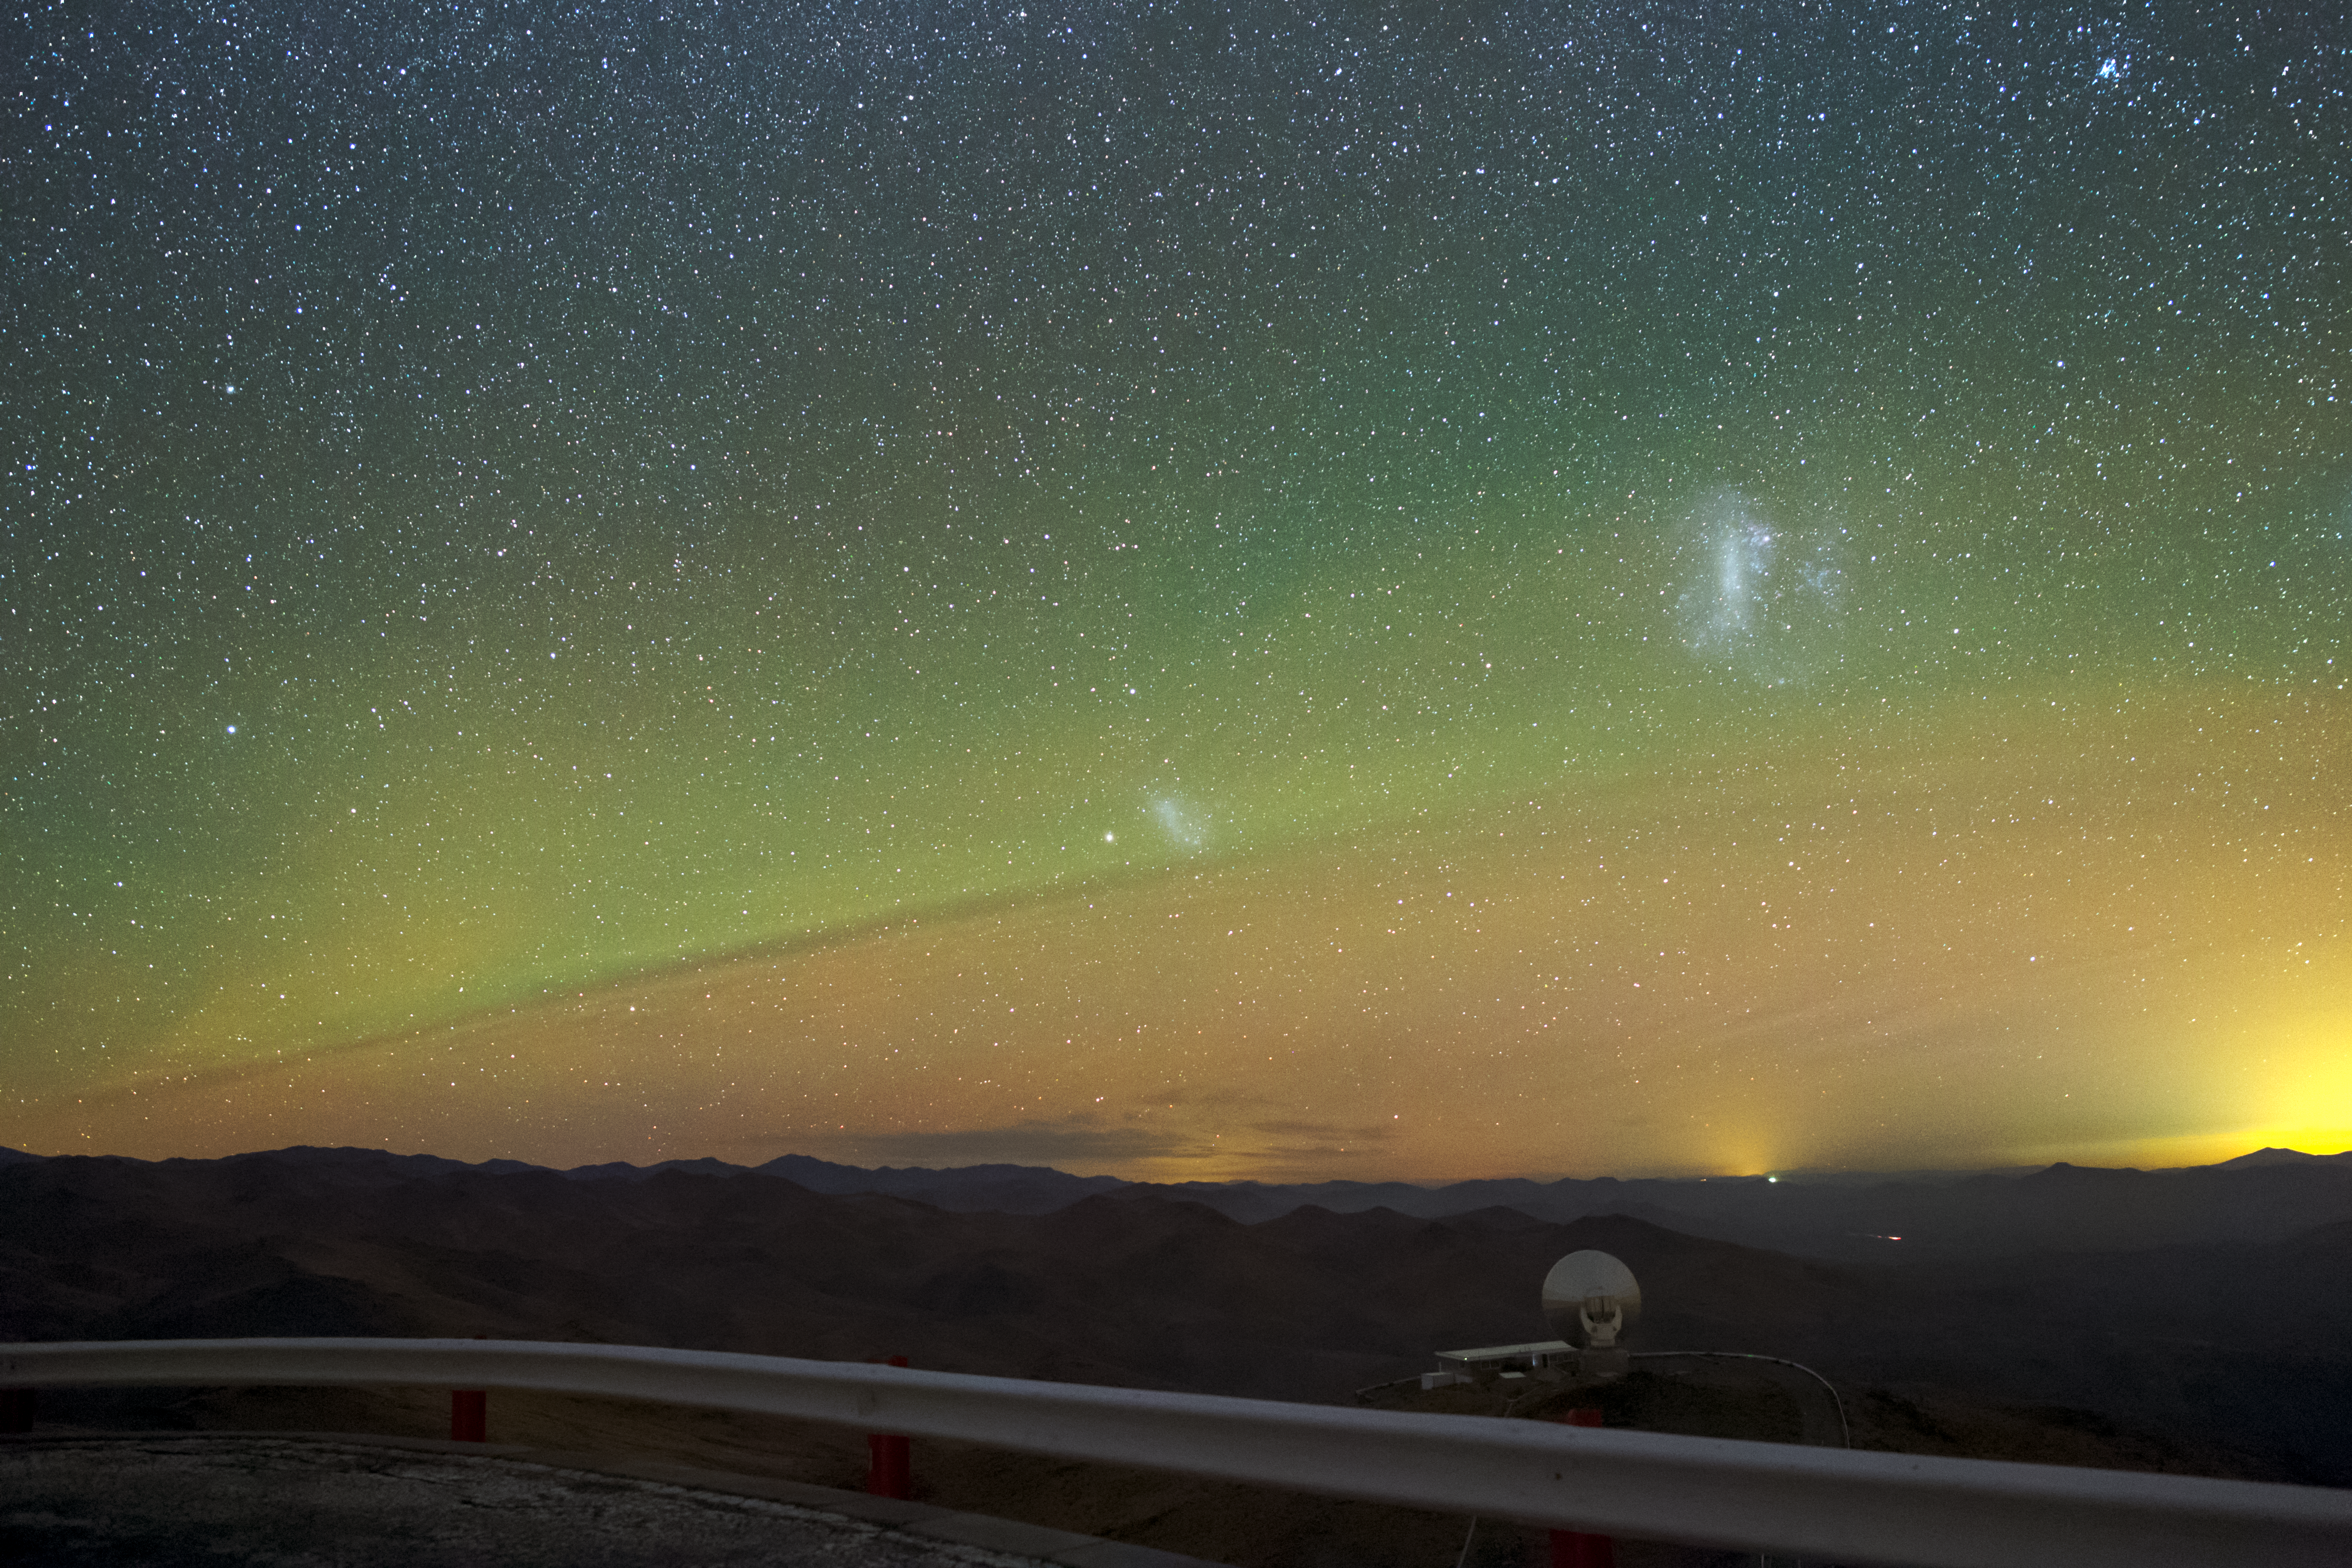

La Silla airglow

While the brilliantly clear skies that can be found high up in Chile provide telescopes with fantastic views on the Universe, they also allow us to see effects that are closer to home. The night sky here above ESO's La Silla Observatory is lit up with a natural effect known as airglow, a result of chemical reactions high up in the atmosphere.

The Large and Small Magellanic Clouds are also visible as white splodges in the green glow.

Credit: P. Horálek/ESO